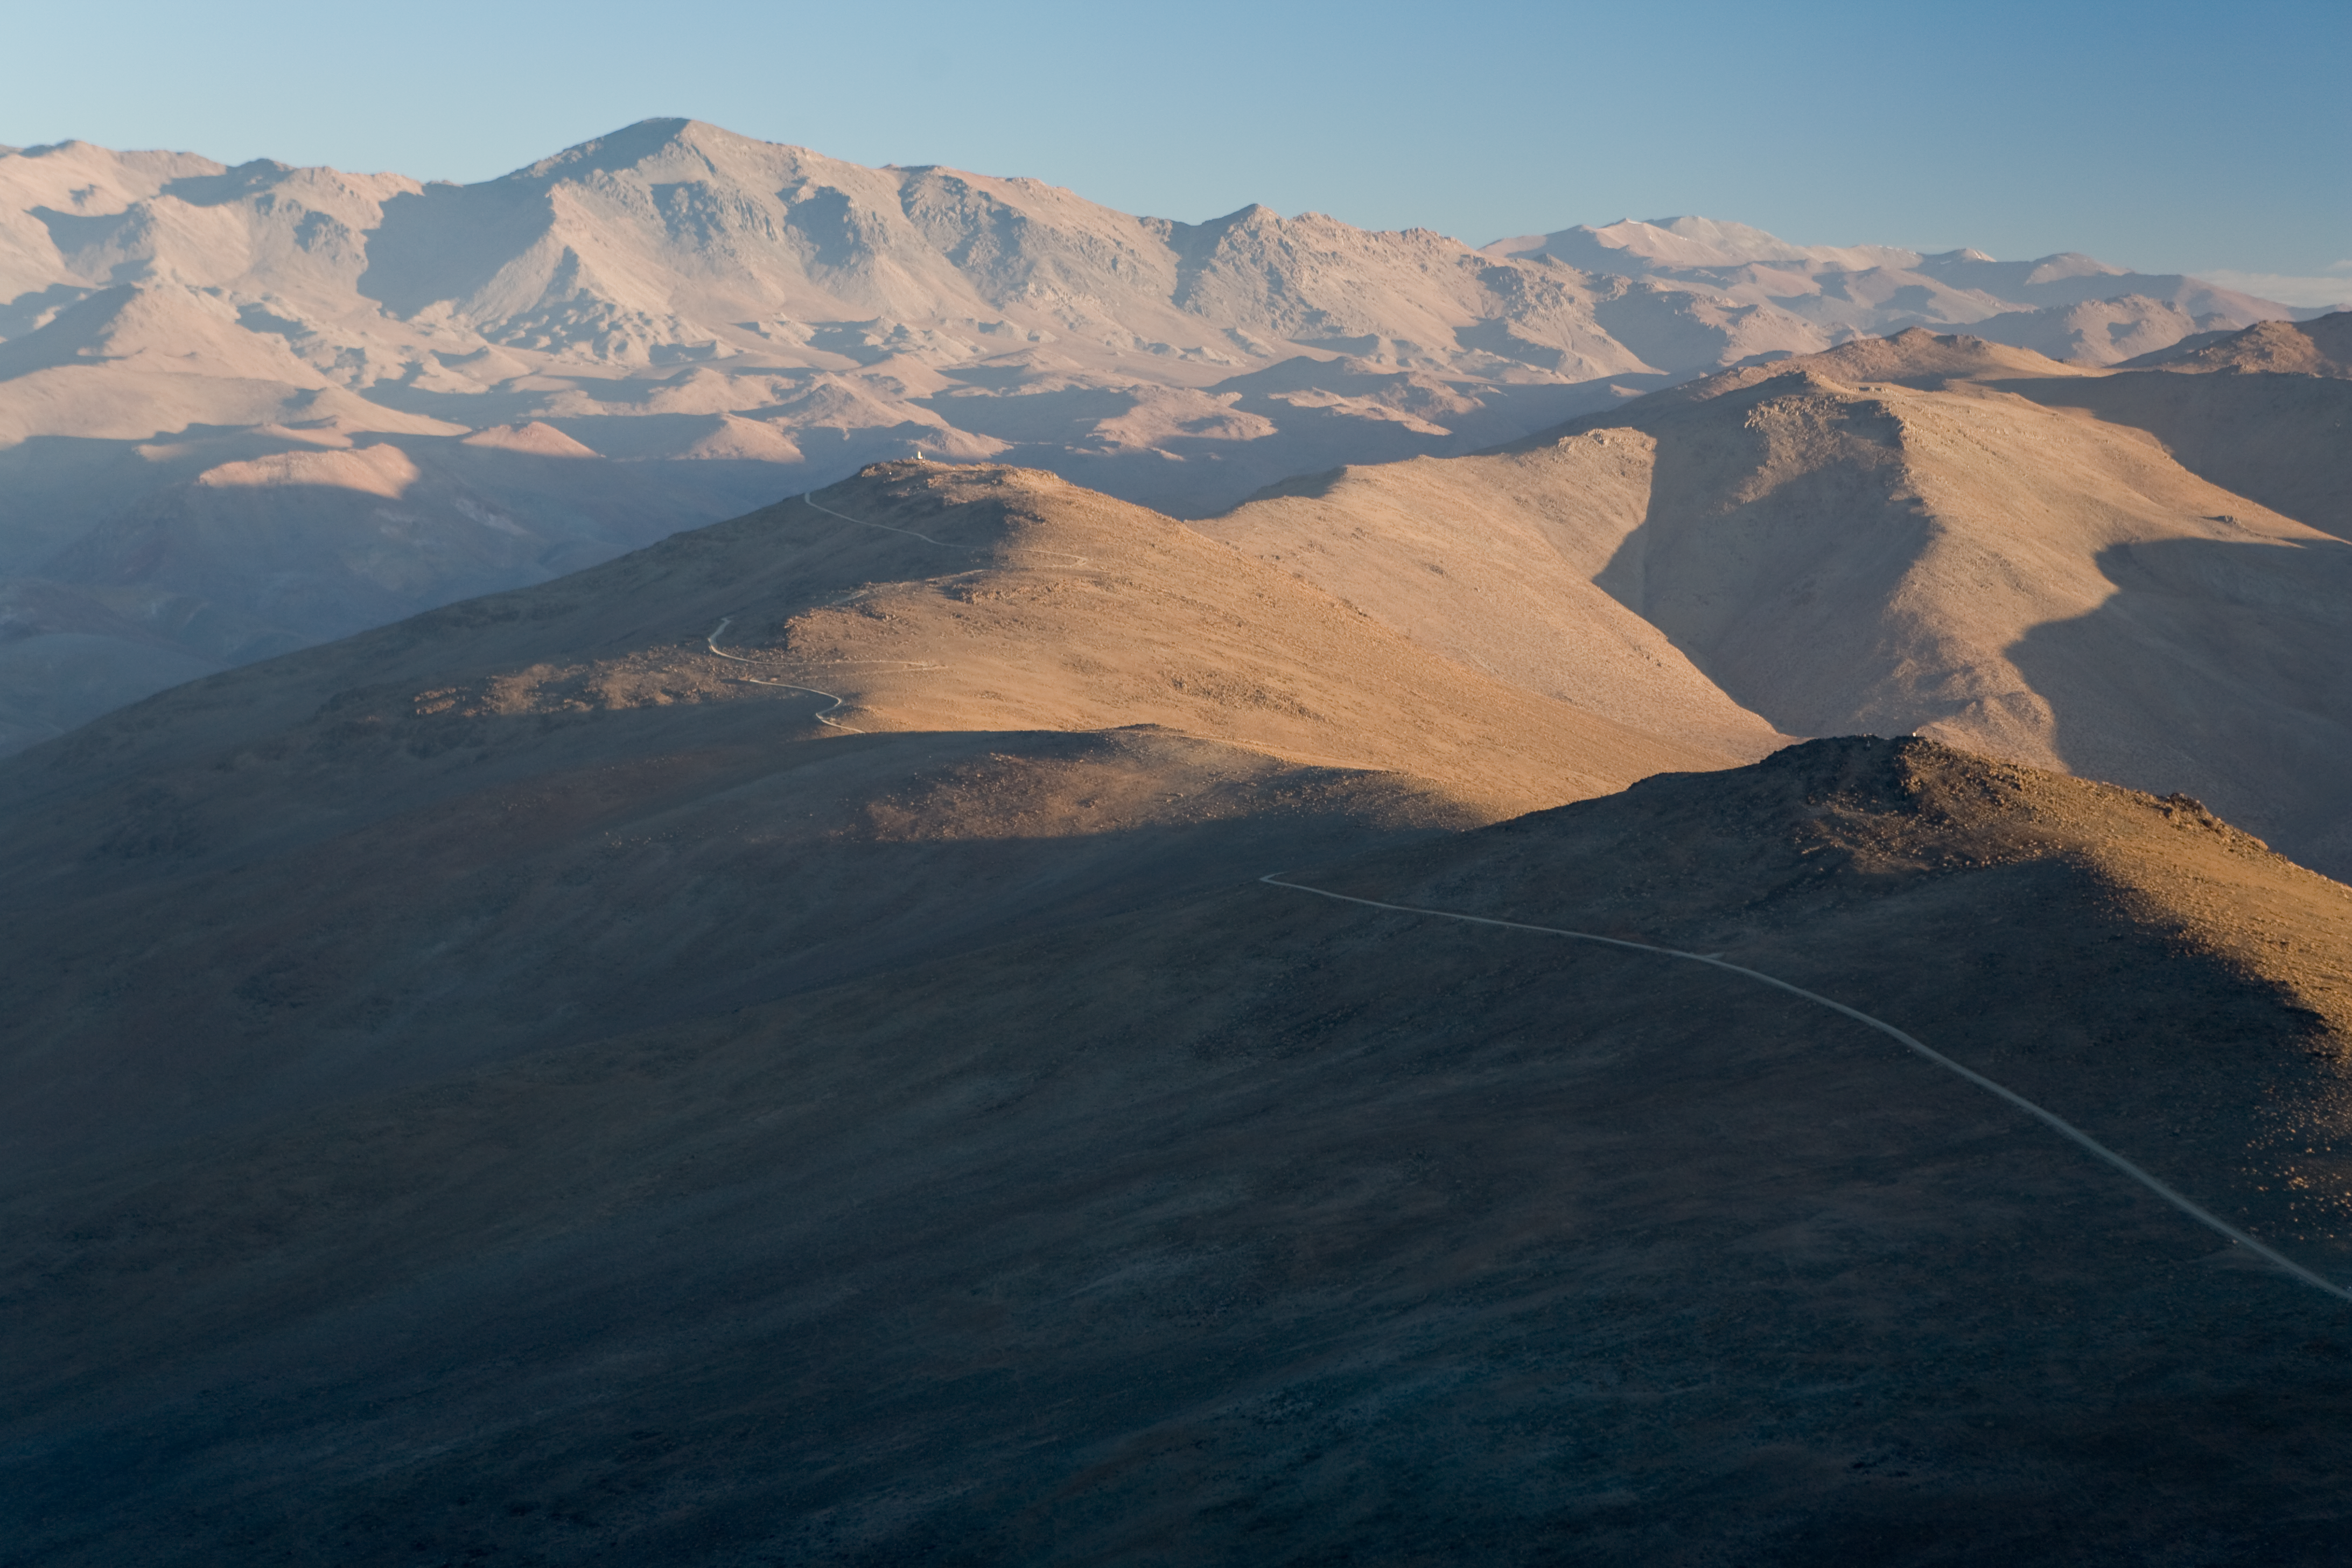

ELT site testing — Vizcachas / Chile

The above picture shows a view of the desert around Vizcachas, a site located in Chile, not very far from the ESO La Silla Observatory, home to the 3.6-metre telescope and its very successful exoplanet hunter HARPS.

The ELT programme office has studied half a dozen potential sites for the future ELT observatory, which, with its 40-metre-class diameter, will be the world’s biggest eye on the sky. Various aspects need to be considered in the site selection process. Vizcachas was on the ELT Site Selection Advisory Committee’s final short list for the recommended site.

Credit: ESO